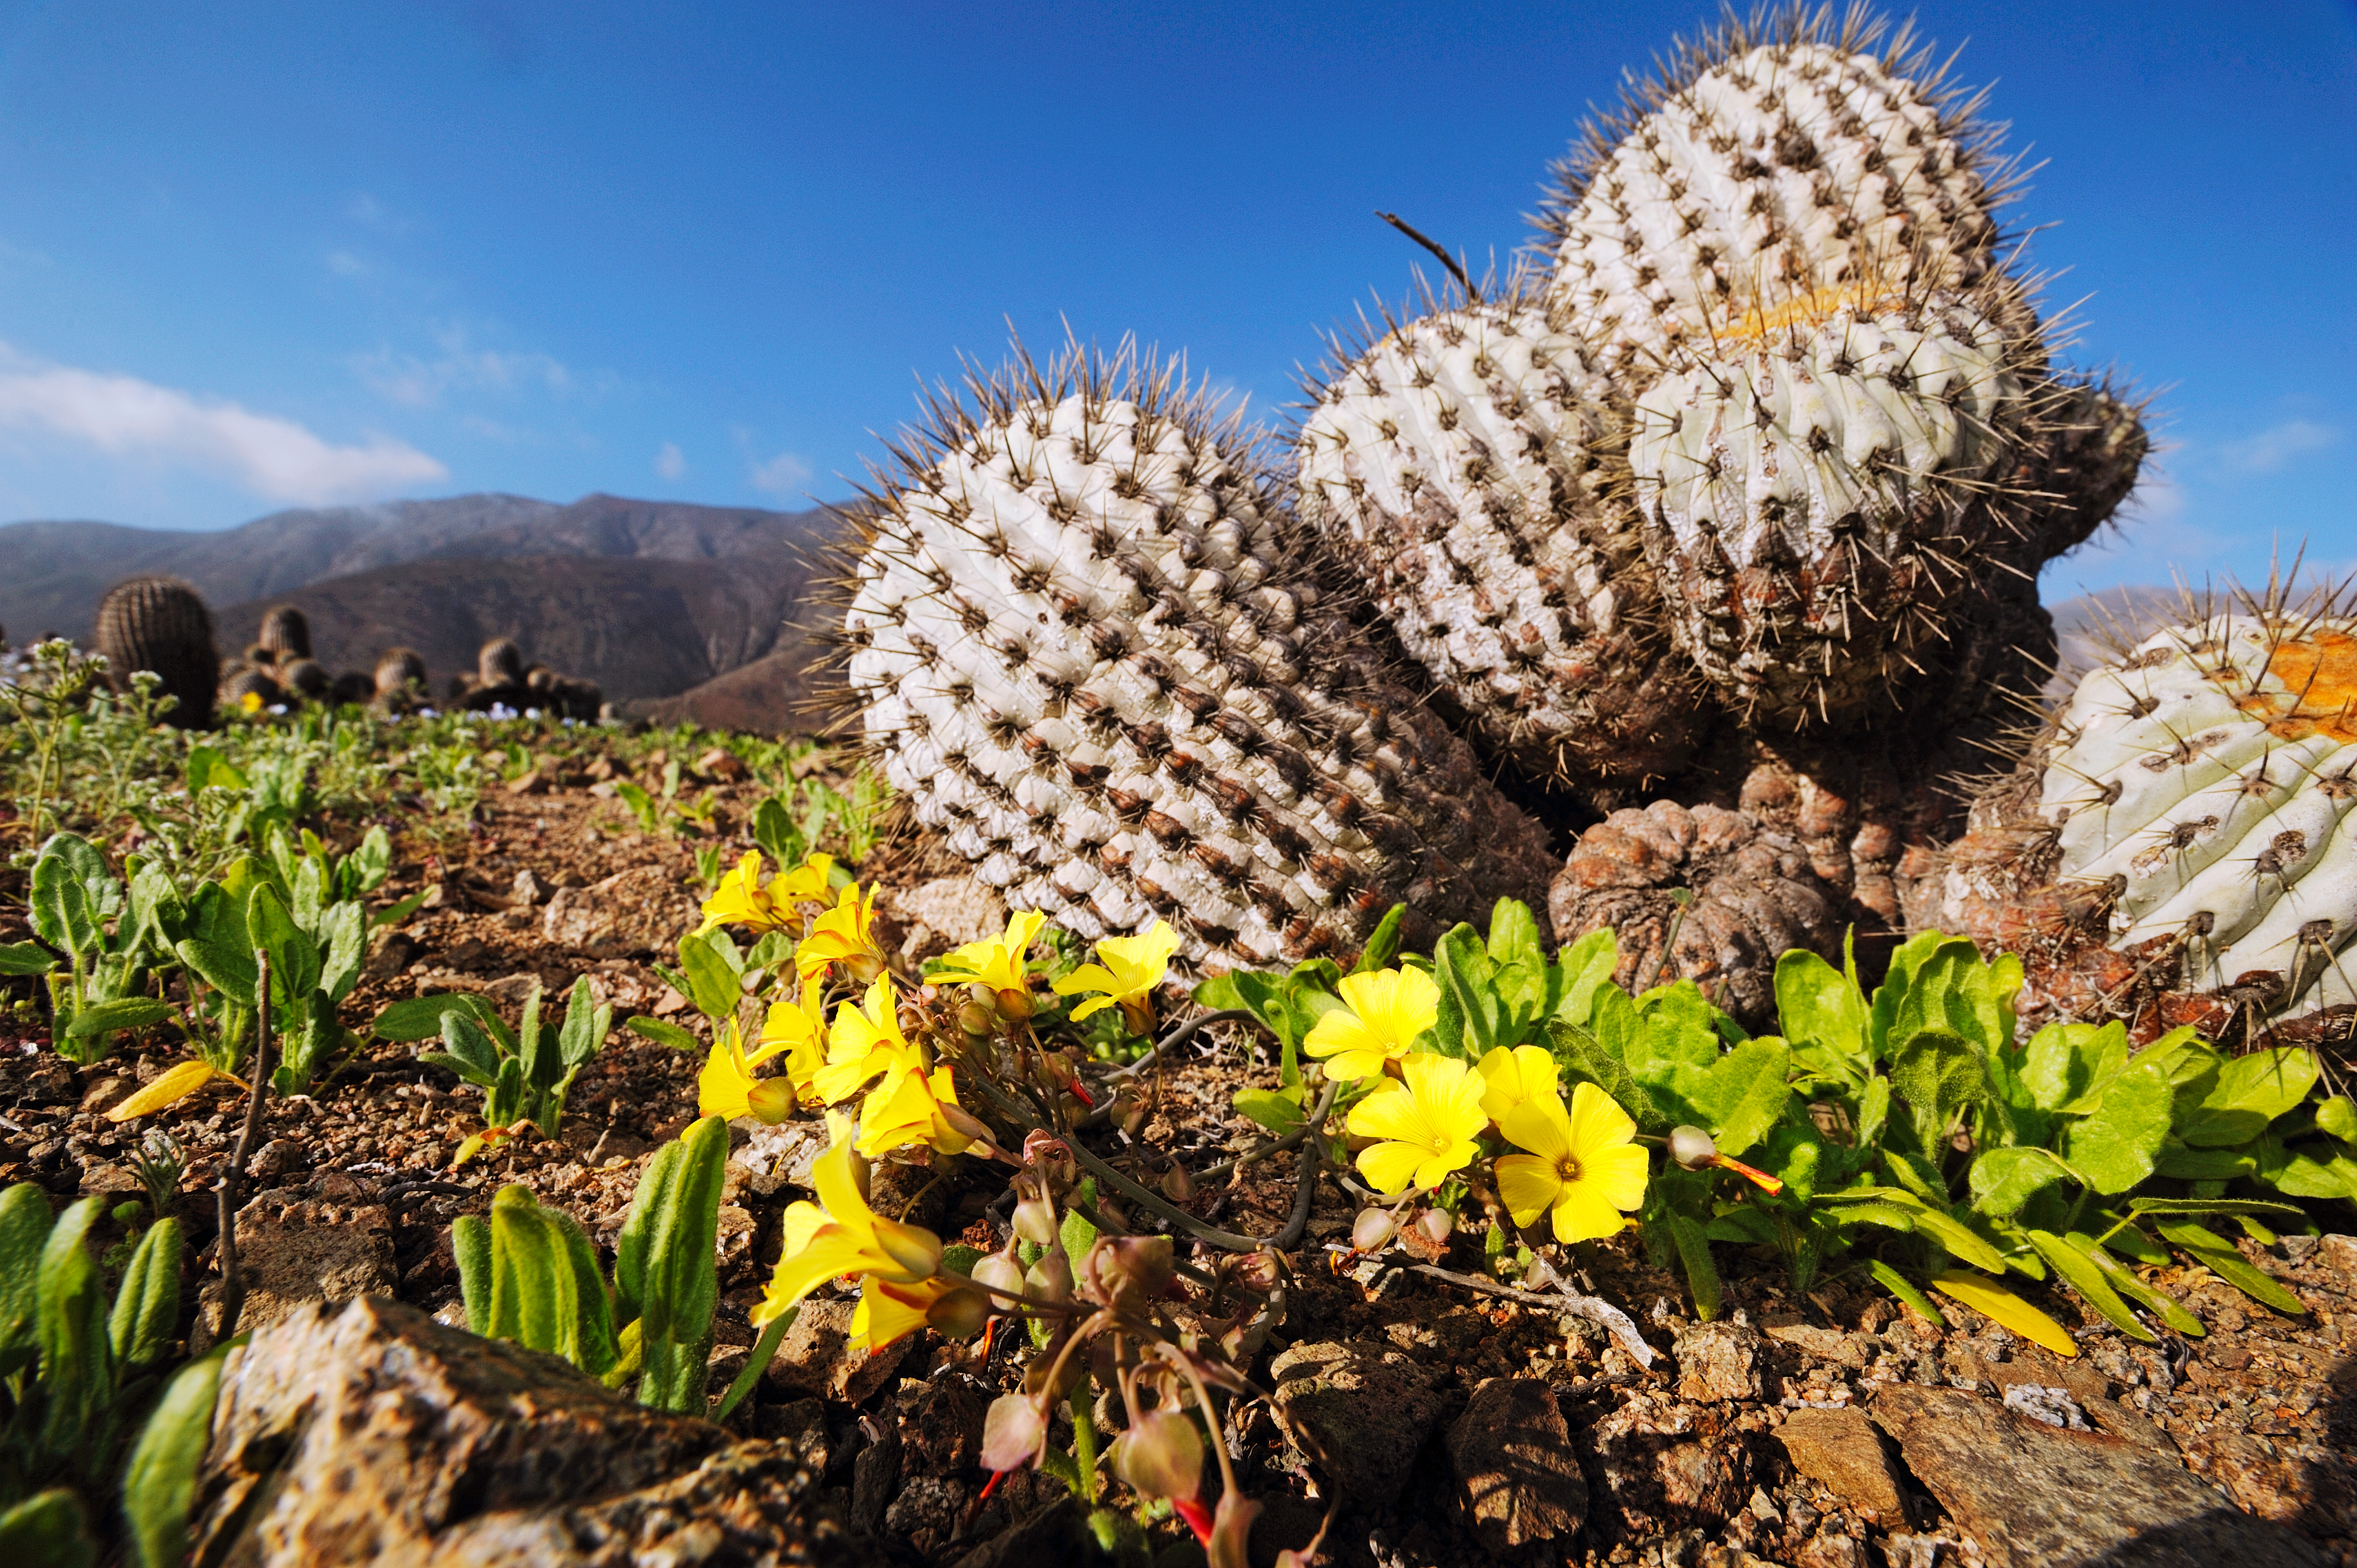

The Atacama Desert in bloom

It is a climate-related phenomenon, called the Desert in Bloom, which takes place in one of the driest places on Earth, the Atacama Desert.

Credit: ESO